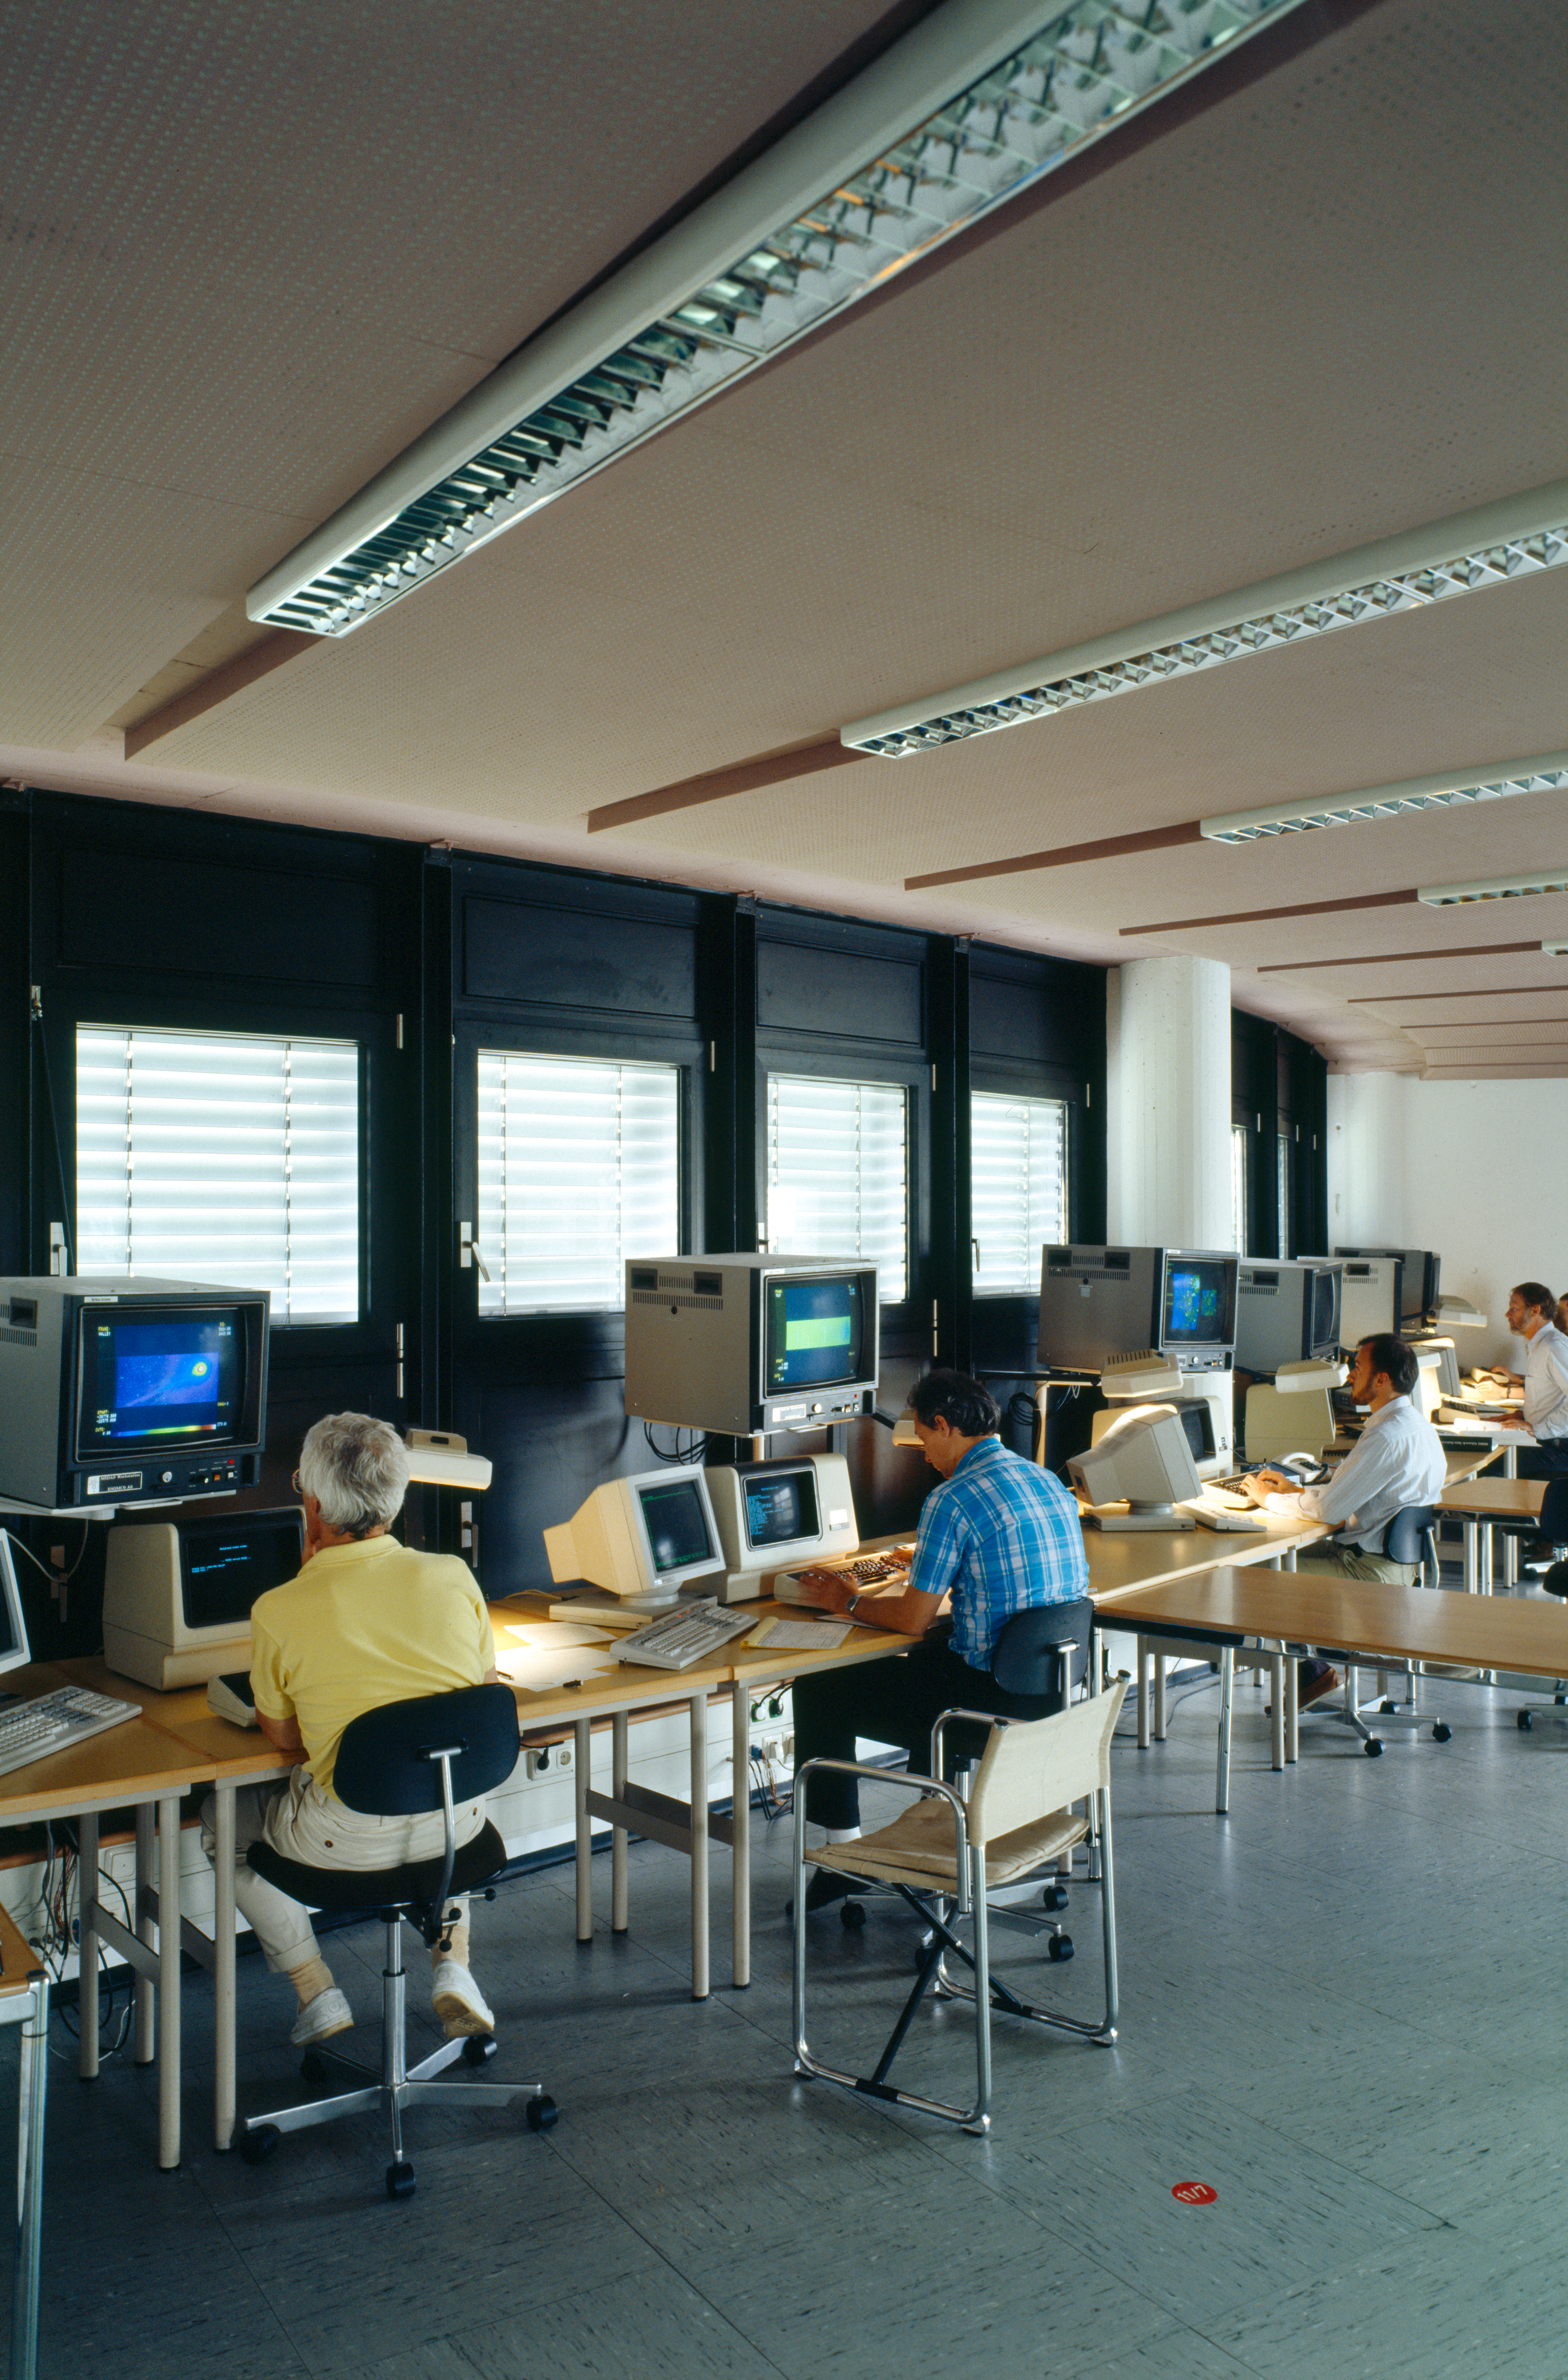

MIDAS users

The ESO-MIDAS system provides general tools for image processing and data reduction with emphasis on astronomical applications including imaging and special reduction packages for ESO instrumentation at La Silla and the VLT at Paranal.

Credit: ESO